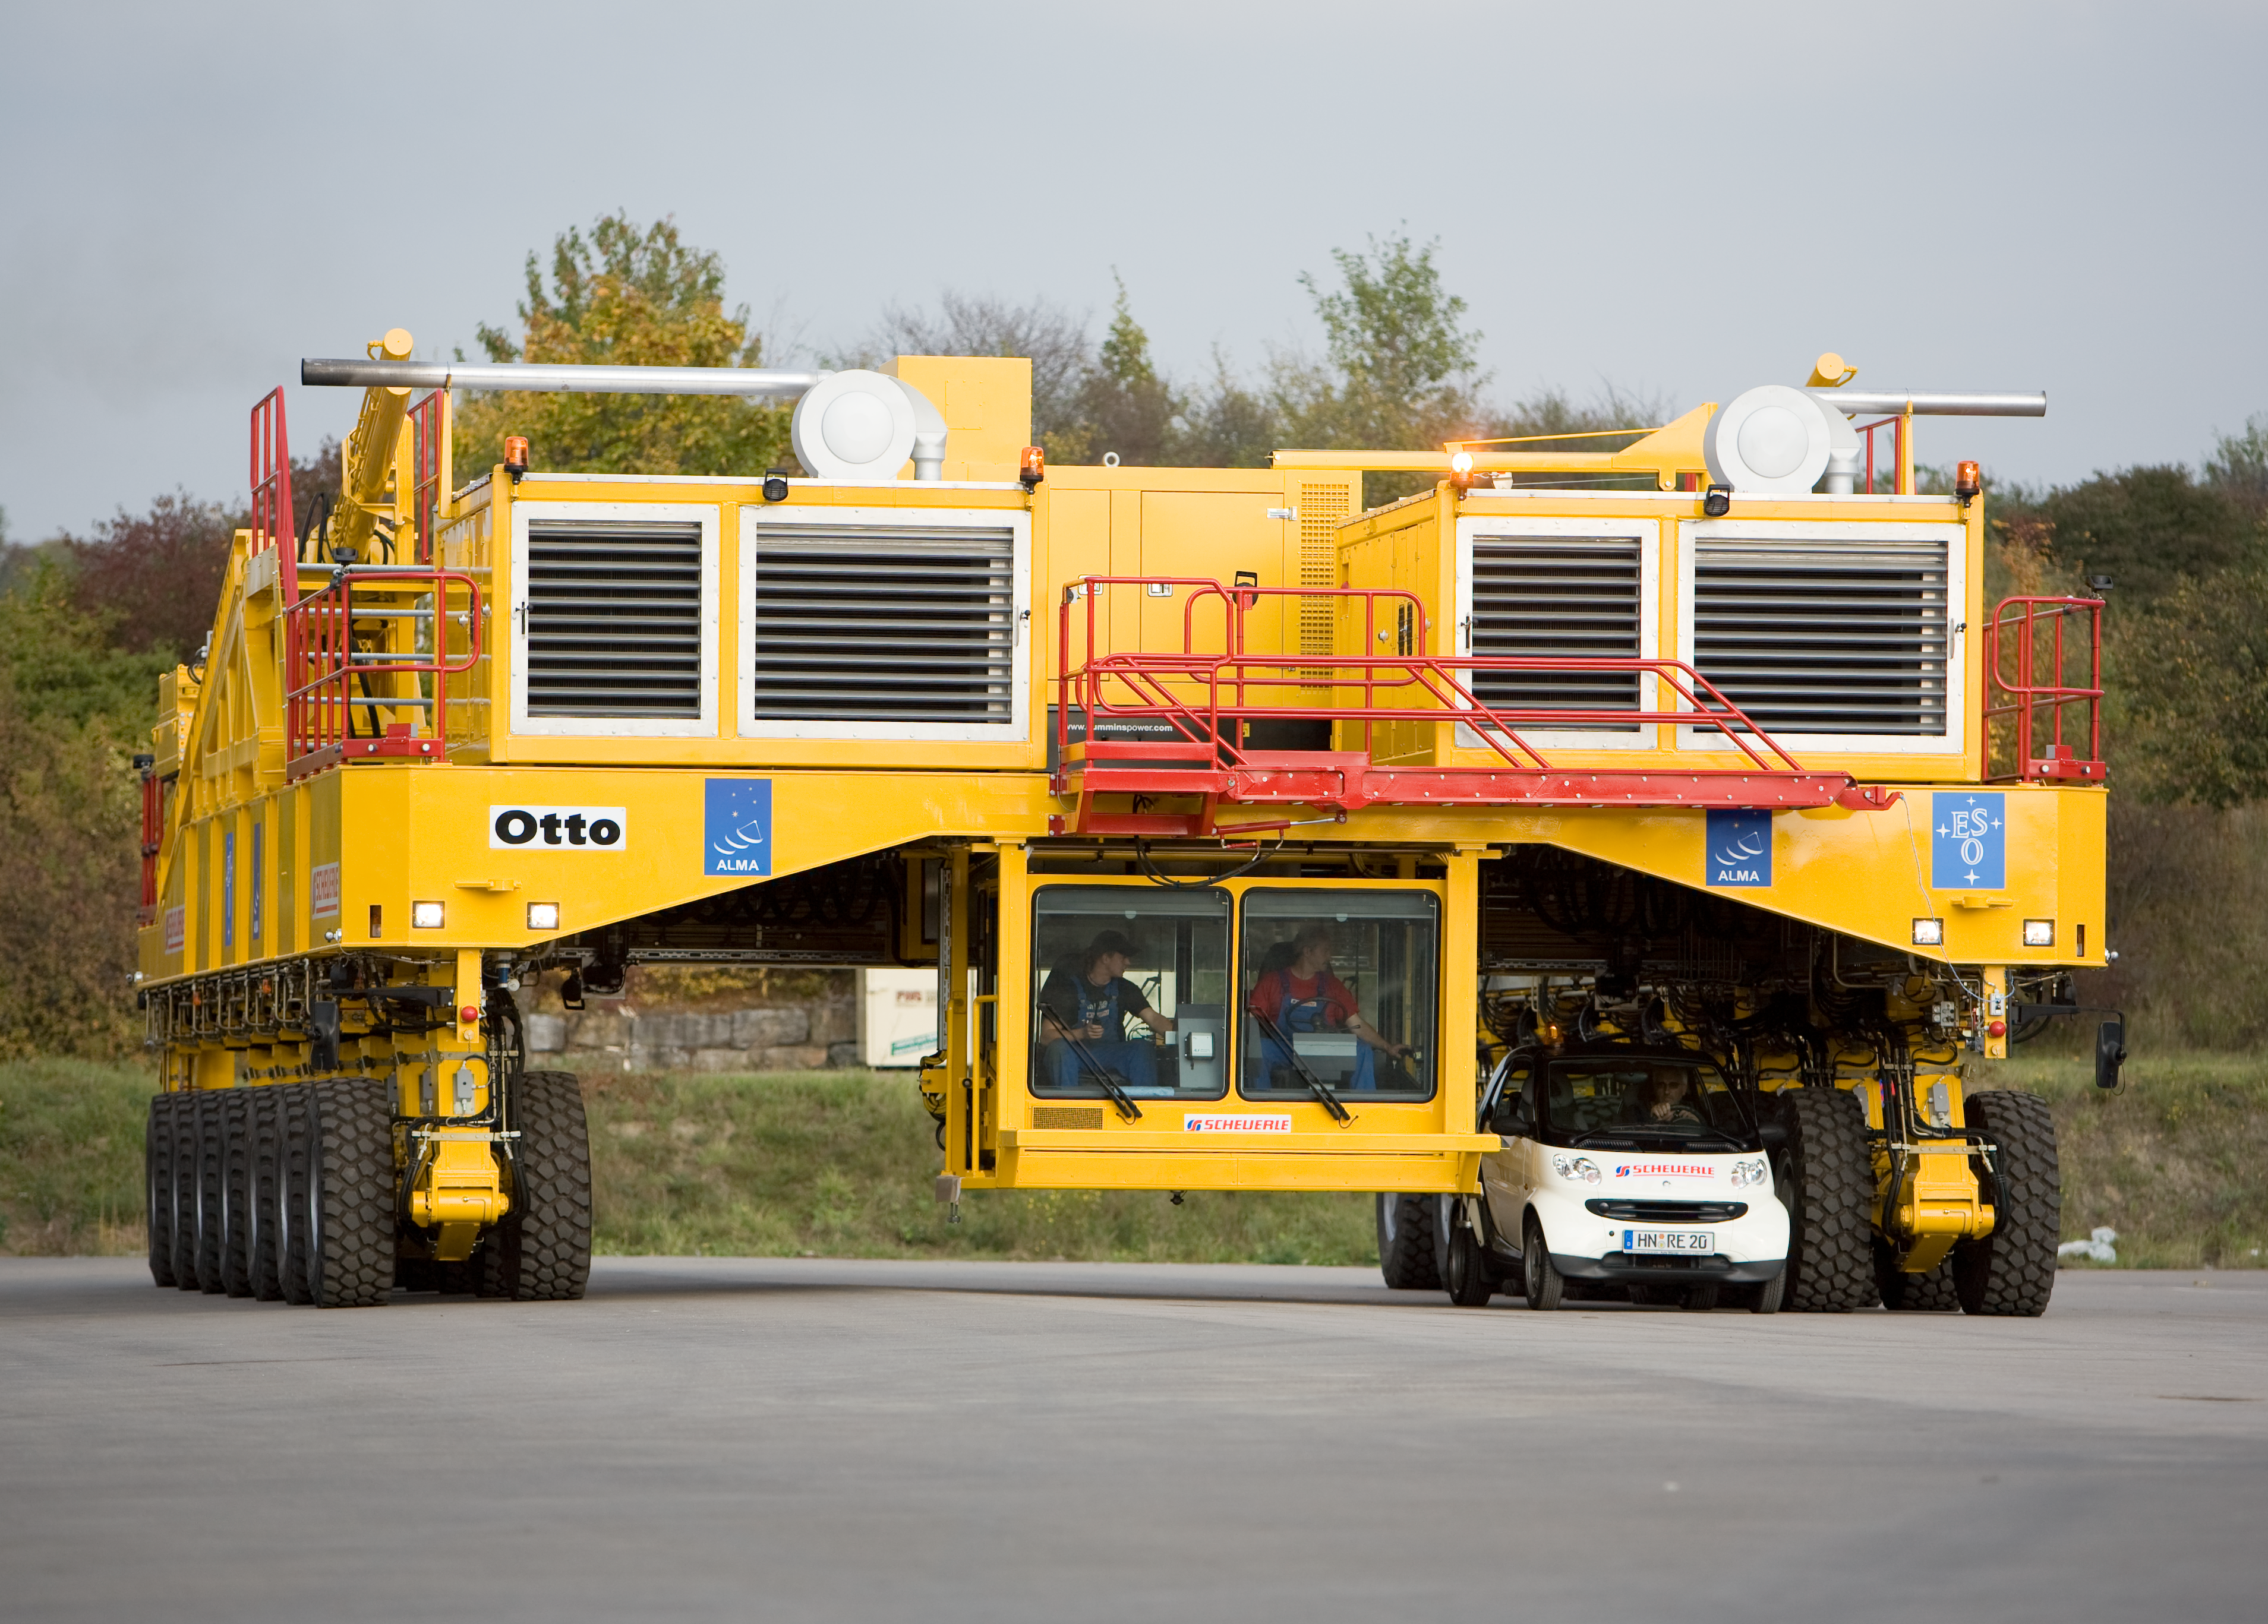

ALMA transporter

An image of one of the ALMA transporters on the day of their "baptism". The image was obtained on October 2007.

Credit: ALMA (ESO/NAOJ/NRAO)